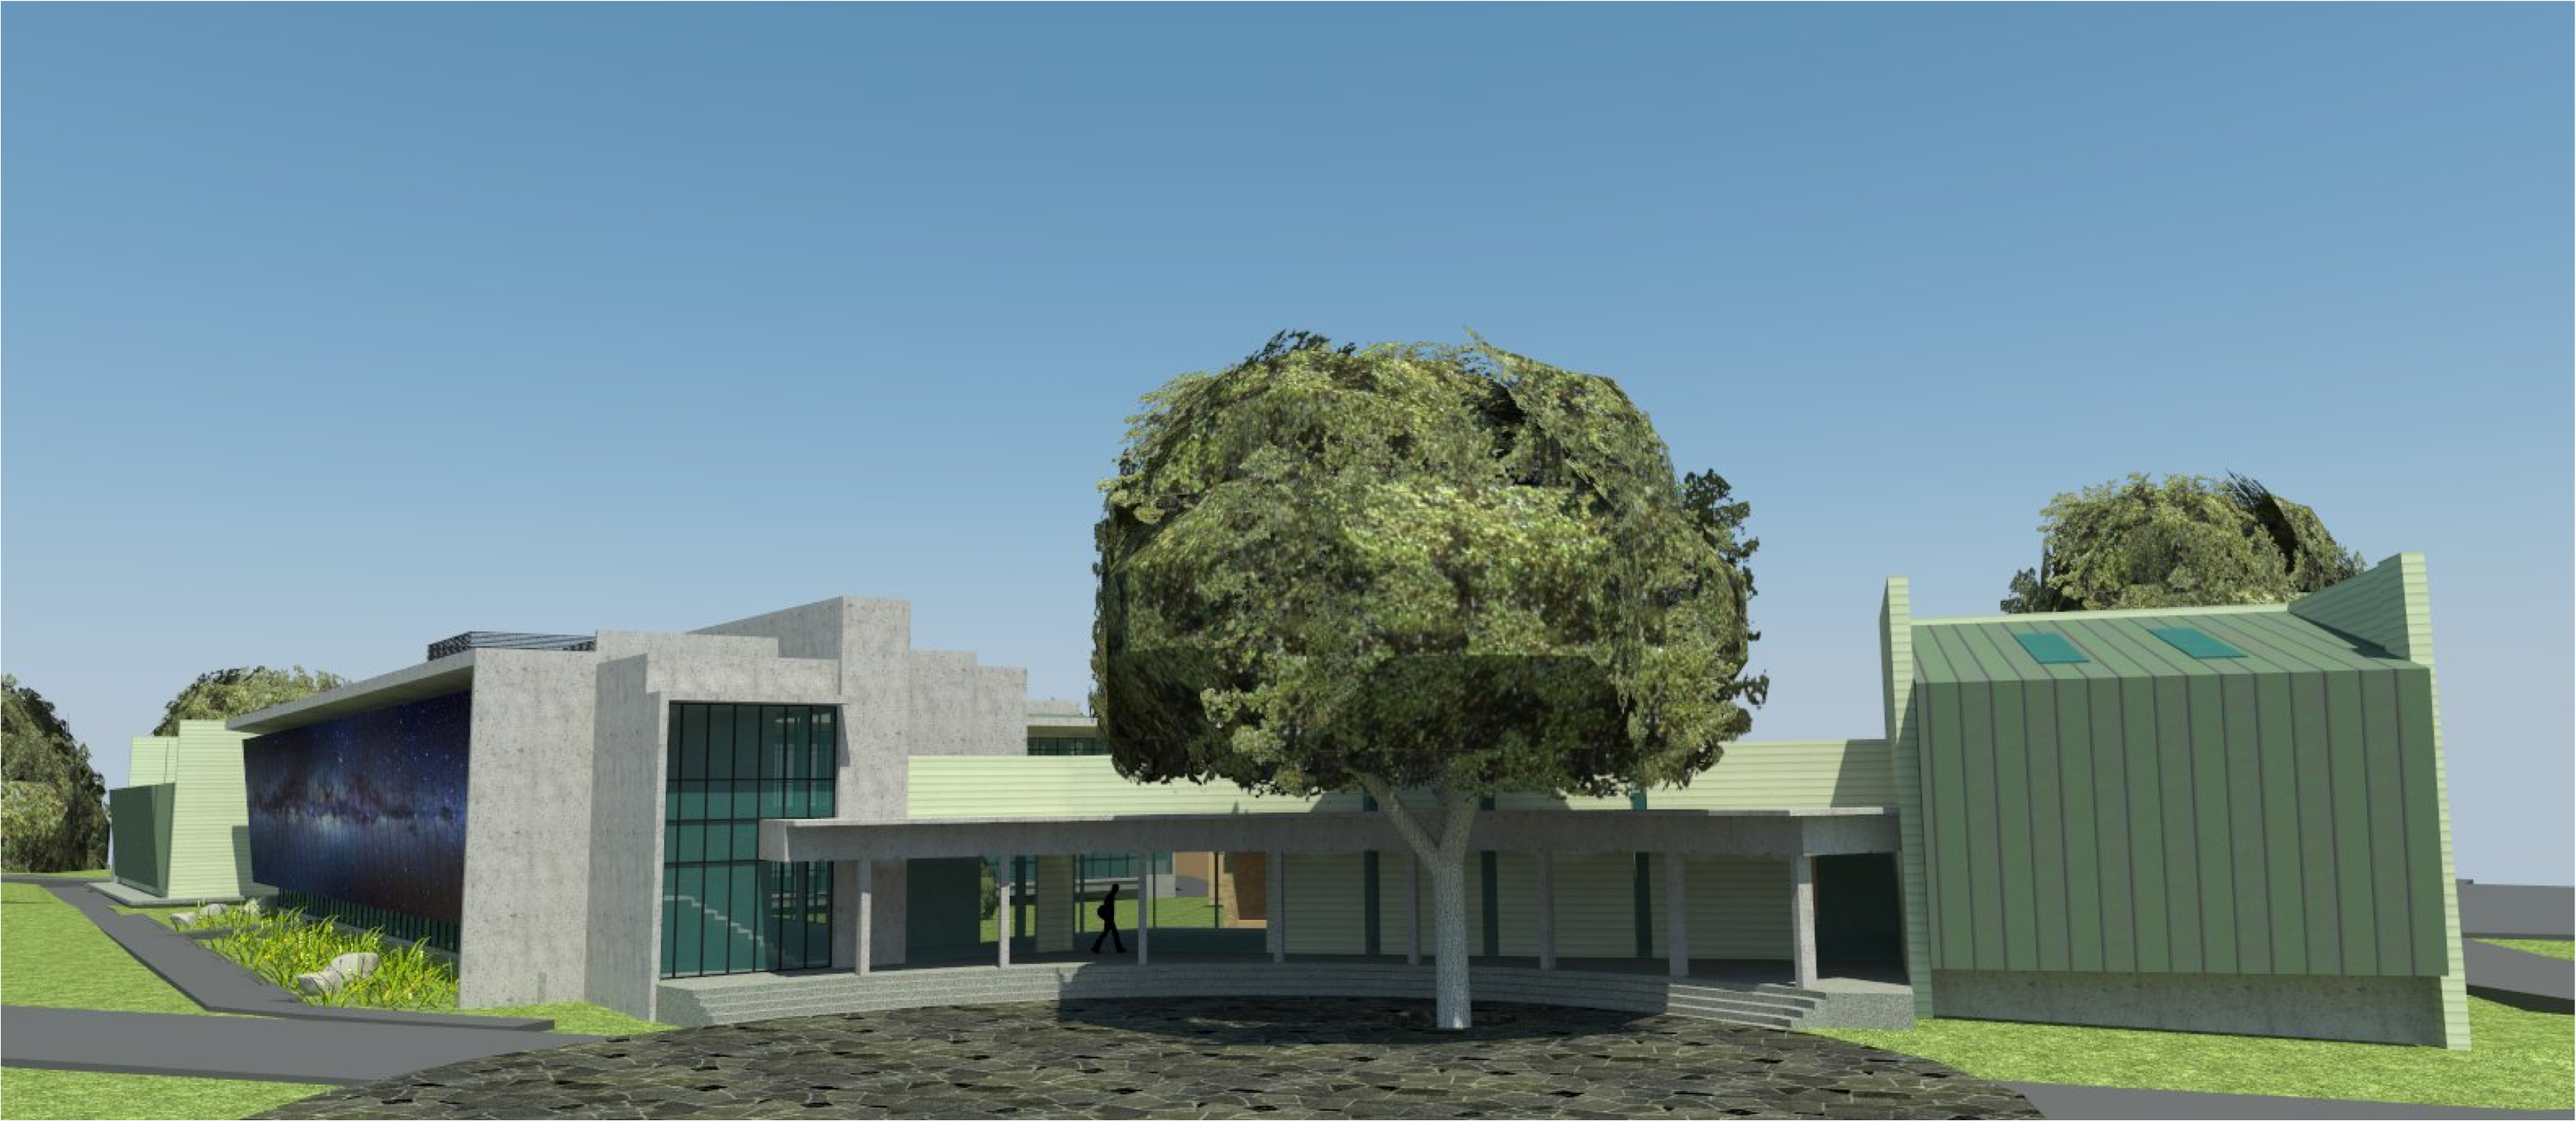

rubin-160927-2-0

The expansion and modification of the observatory Base Facility in La Serena, Chile will serve the local support requirements of the Large Synoptic Survey Telescope (LSST) as well as the expansion and renovation objectives of the Association of Universities for Research in Astronomy (AURA) and the National Optical Astronomy Observatory – South (NOAO-S). The Base Facility Addition and Modification Project (Base Facility) is being designed by Andes Arquitectos under an architectural-engineering (AE) services contract initiated in September, 2015. The Base Facility design includes site preparation work, renovation of existing buildings, construction of a new office addition contiguous with the existing facility and construction of a new separate data center building.

Credit: Vera C. Rubin Observatory/ NOIRLab/ NSF/ AURA